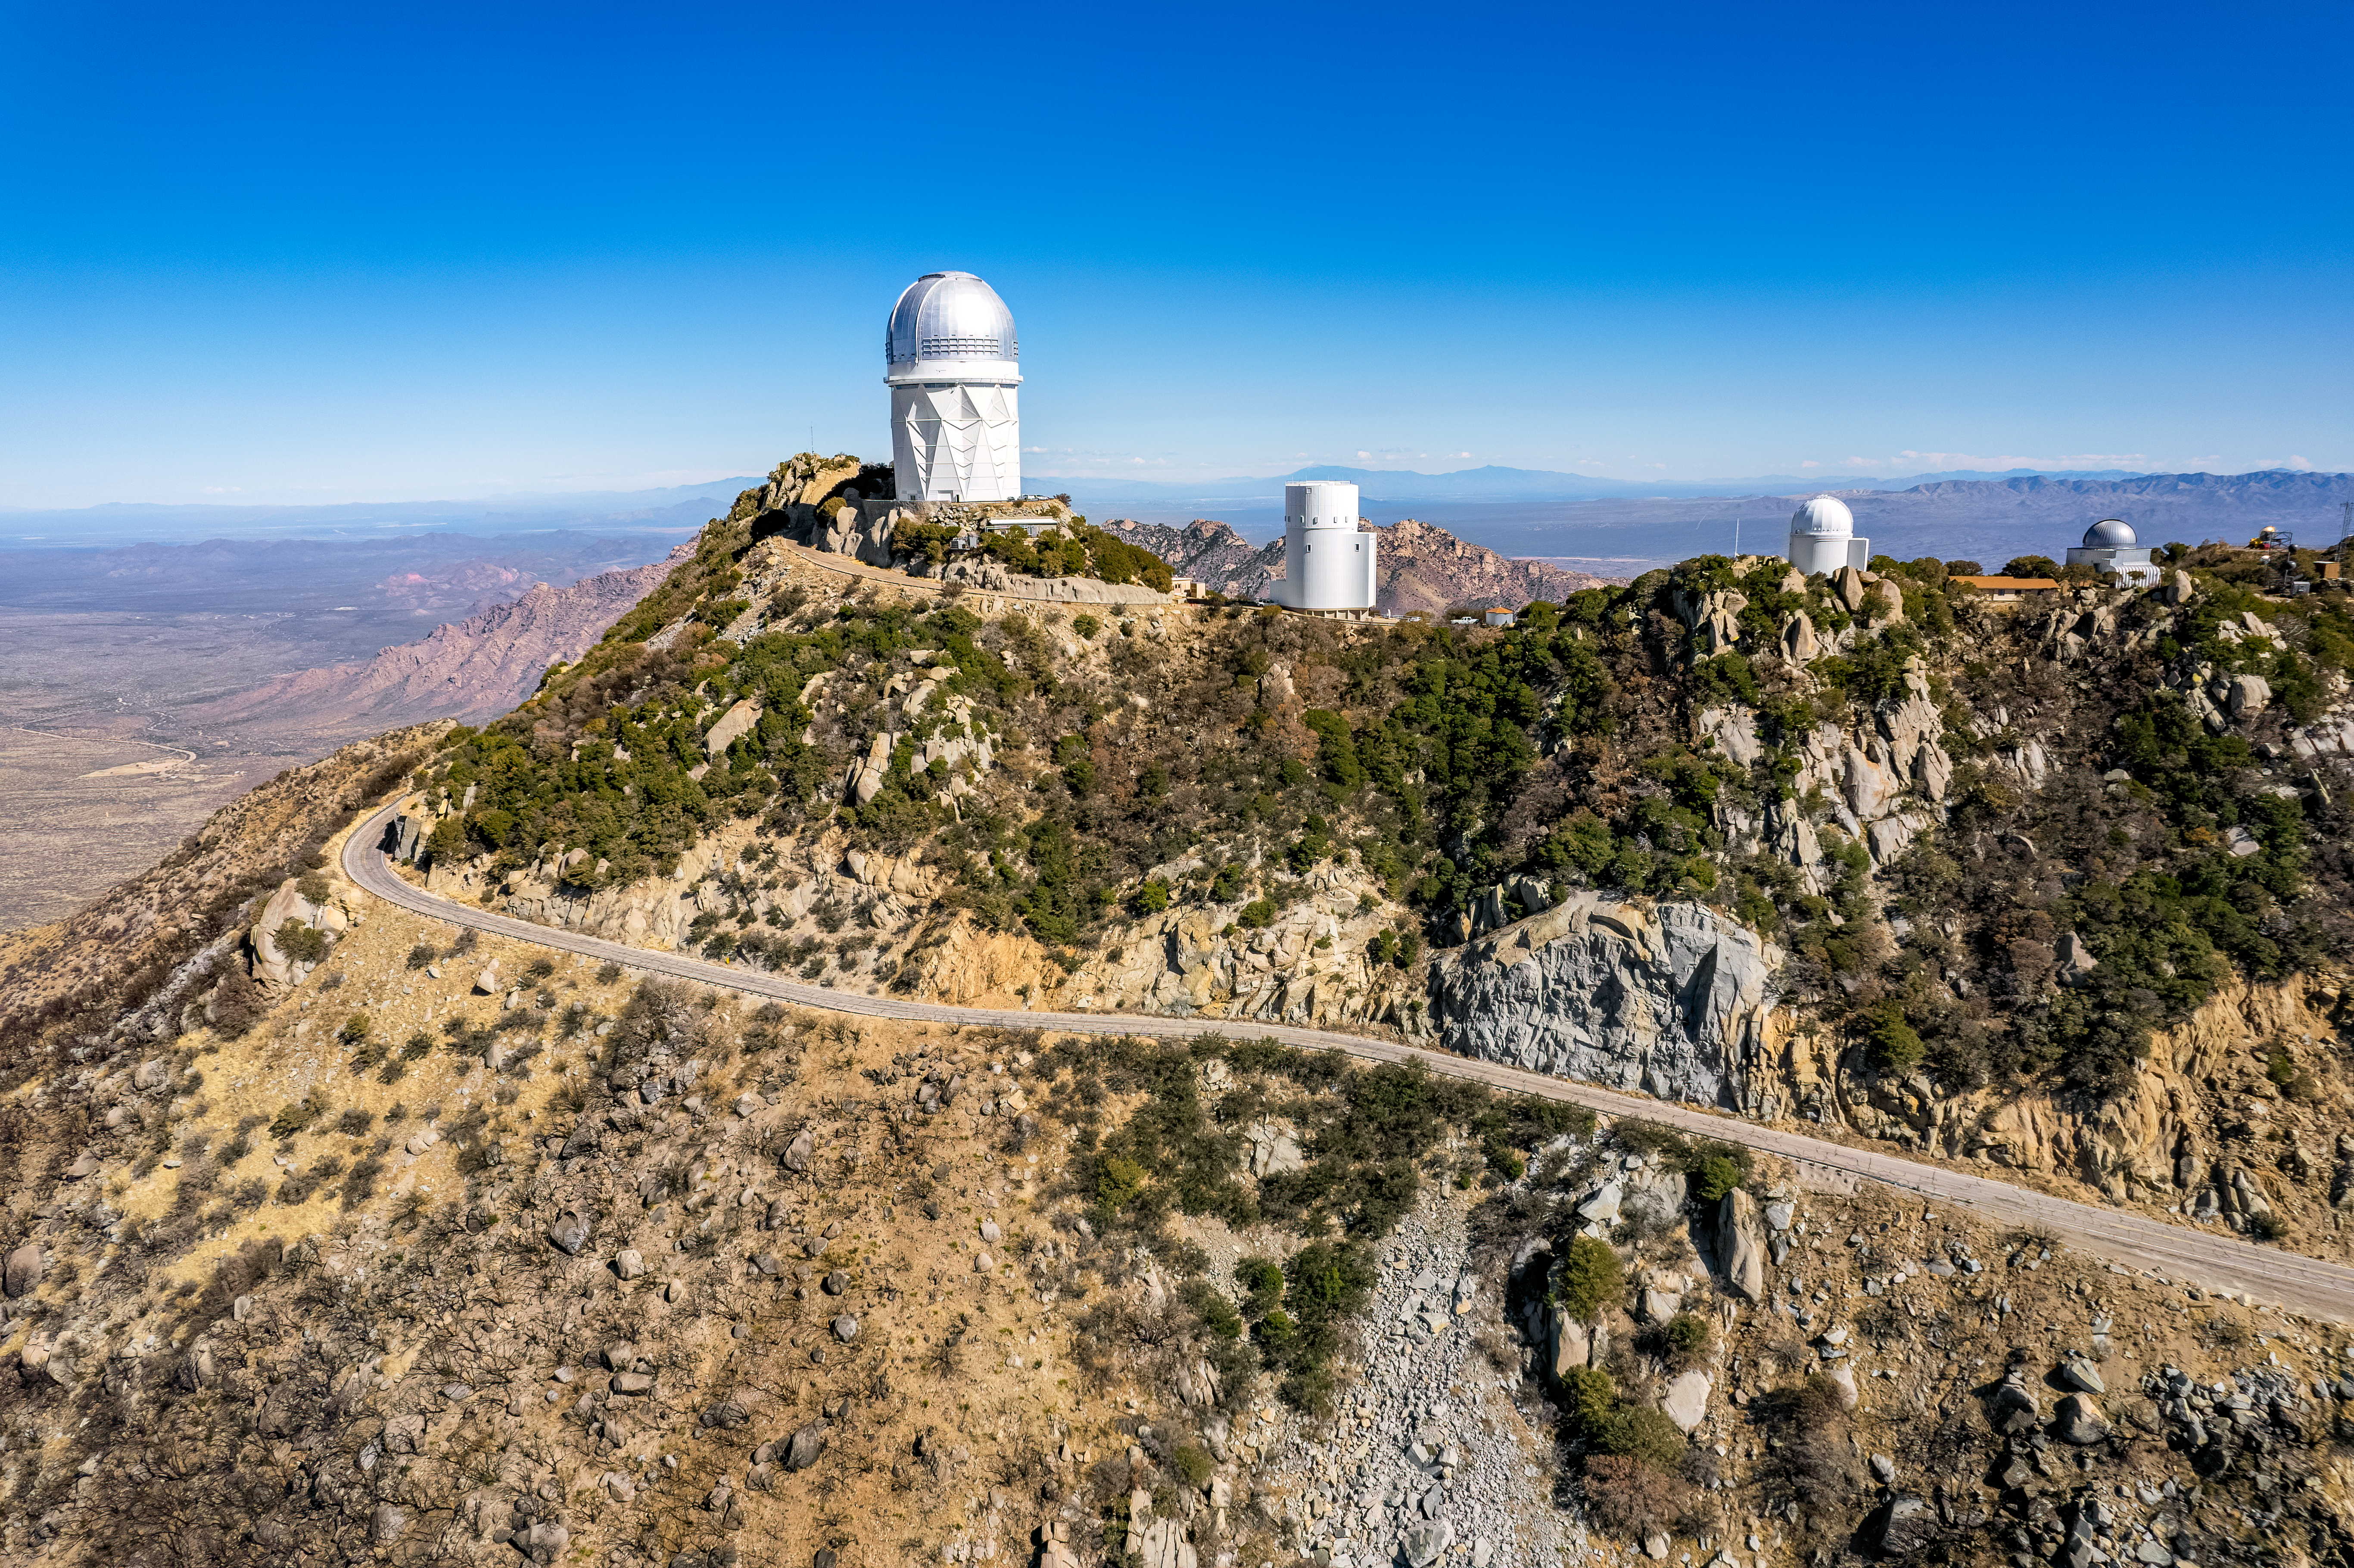

Kitt Peak National Observatory Aerial

An aerial view of Kitt Peak National Observatory (KPNO), a Program of NSF NOIRLab, showing the burn scars from the 2022 Contreras Fire.

Pictured from left to right: Nicholas U. Mayall 4-meter Telescope, UA Bok 2.3-meter Telescope, UA 0.9-meter Spacewatch Telescope, and UA 1.8-meter Spacewatch Telescope.

Credit: KPNO/NOIRLab/NSF/AURA/P. Marenfeld